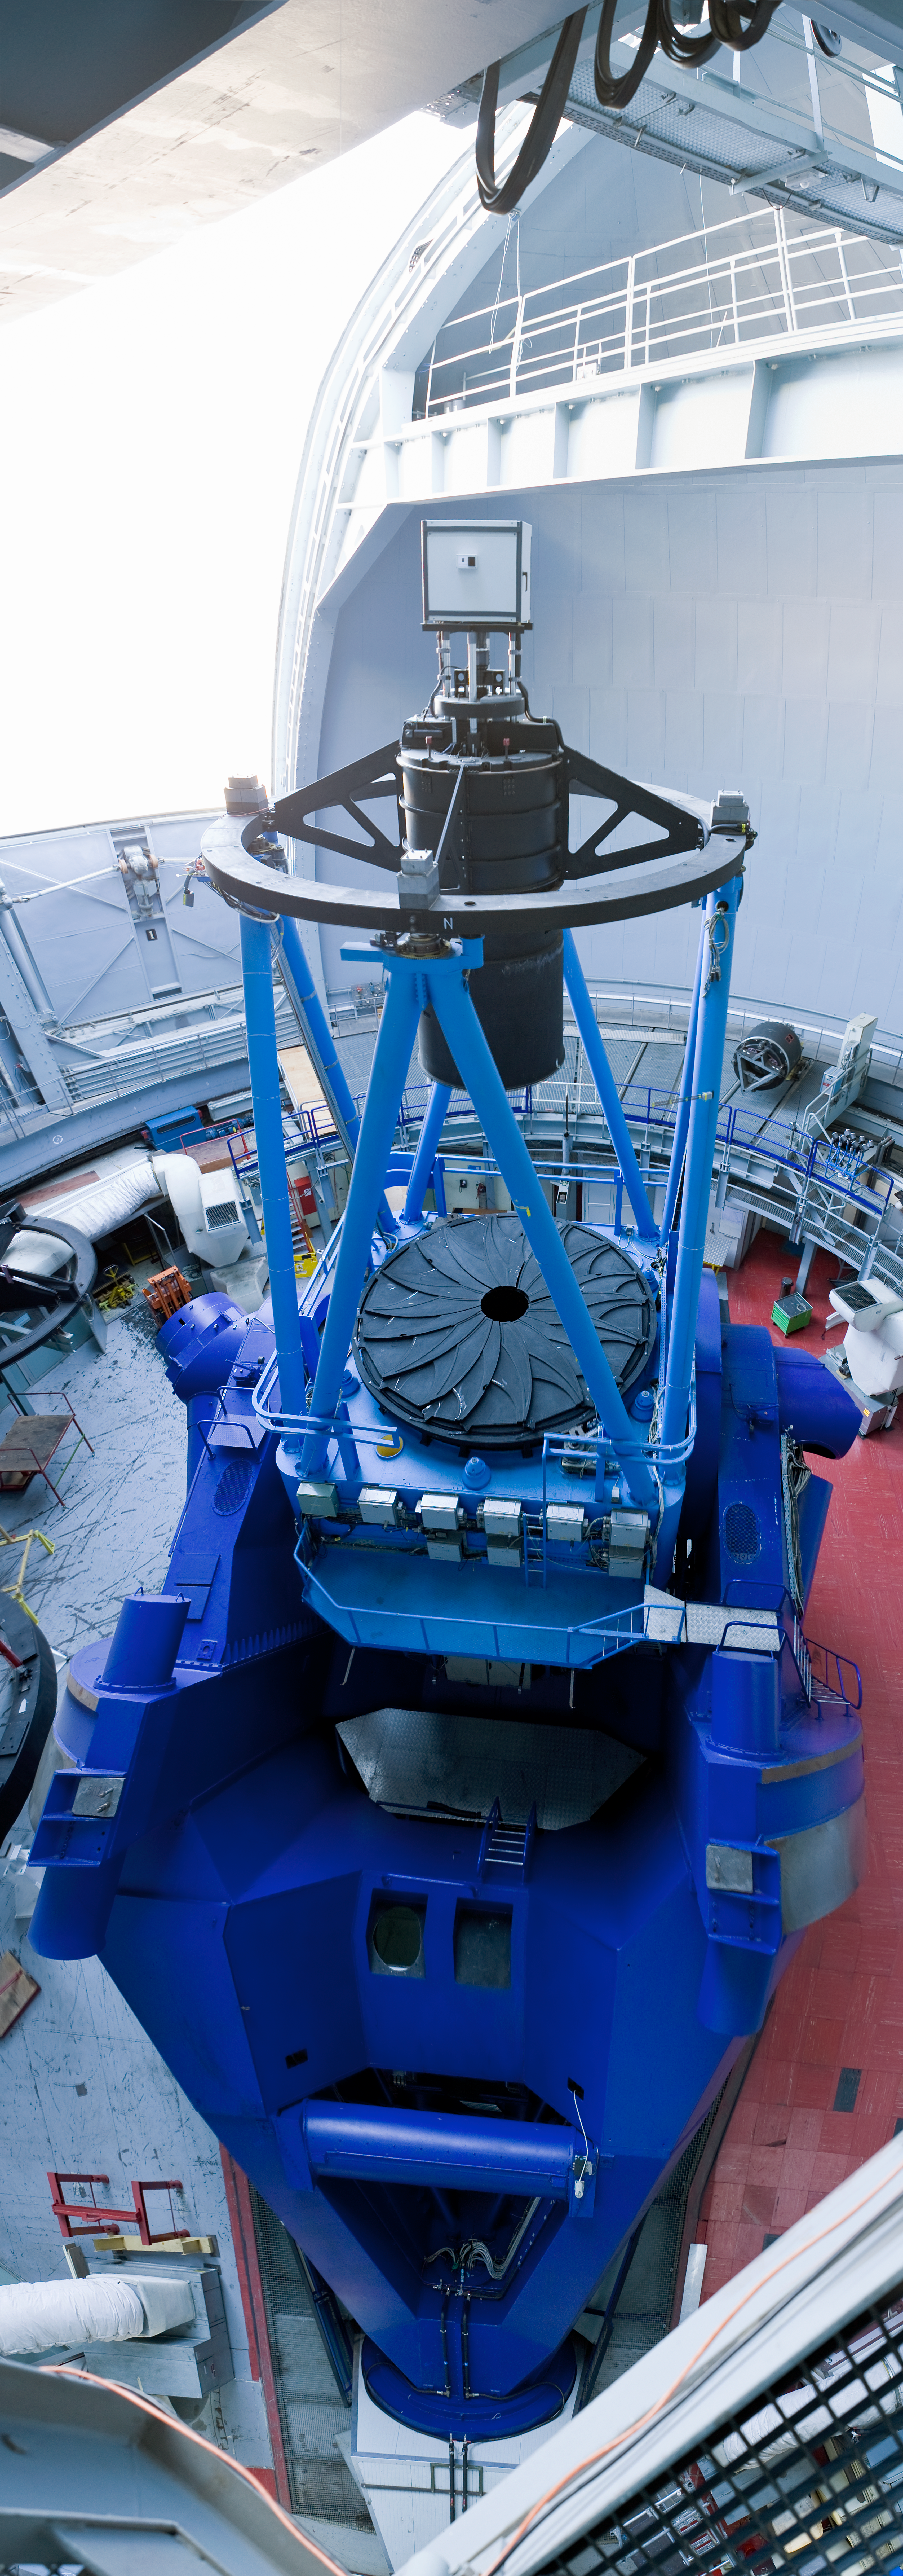

Vertical panorama of the ESO 3.6-metre telescope

This impressive vertical panorama shows the ESO 3.6-metre telescope in great detail. The telescope is located on the 2400 m high La Silla mountain, home of ESO’s first observing site in the southern edges of the Atacama Desert. Equipped with HARPS, the best exoplanet finder in the world, the ESO 3.6-metre telescope was commissioned in 1977 and completely upgraded in 1999. The primary mirror is located below the dark protective cover, and the large black structure above holds the secondary mirror. The white cube on top of the secondary mirror mount contains the computer that controls the secondary mirror.

Credit: ESO/H. Heyer